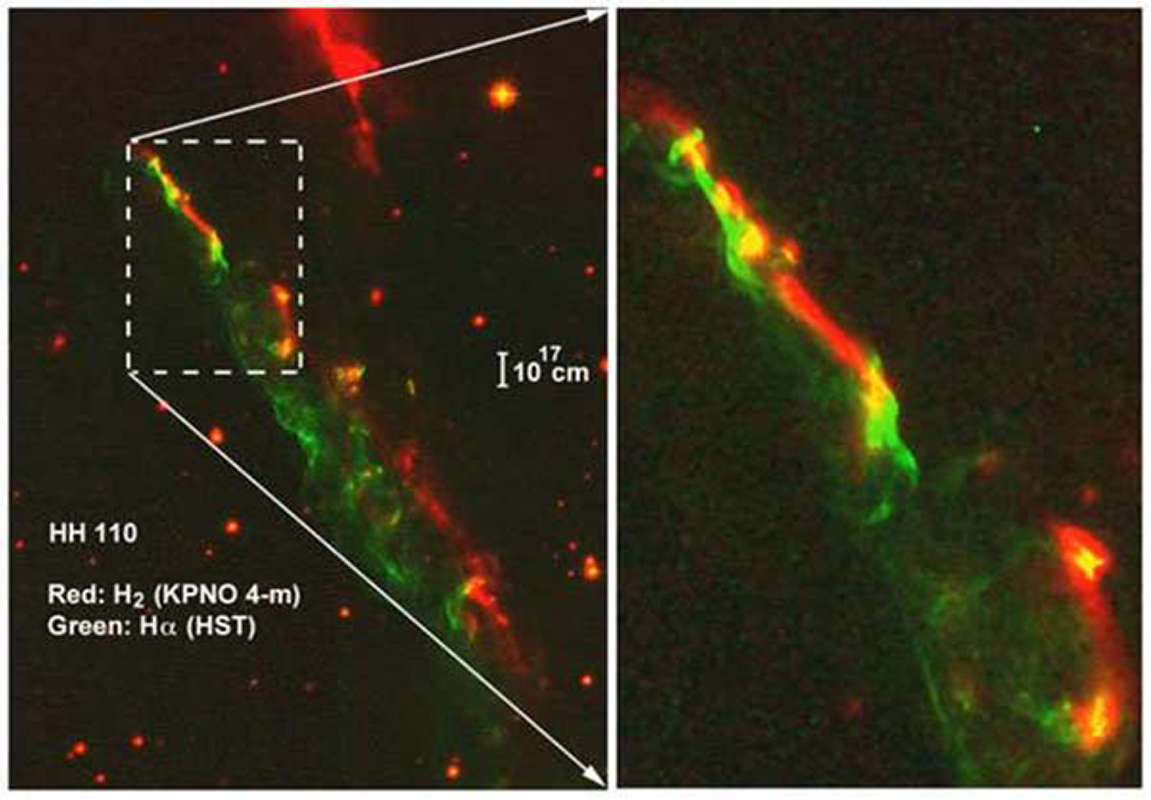

Herbig Haro object HH110

Image of H2 (red, from NEWFIRM, Kitt Peak National Observatory), and Hα (green, from the Hubble Space Telescope archive) of the Herbig Haro object HH 110. In a study to appear in Nov 10 2009 ApJ, Pat Hartigan and collaborators show how, under the right conditions, collimated supersonic jets in laboratory experiments provide a means to study their astrophysical counterparts.

Credit: NOIRLab